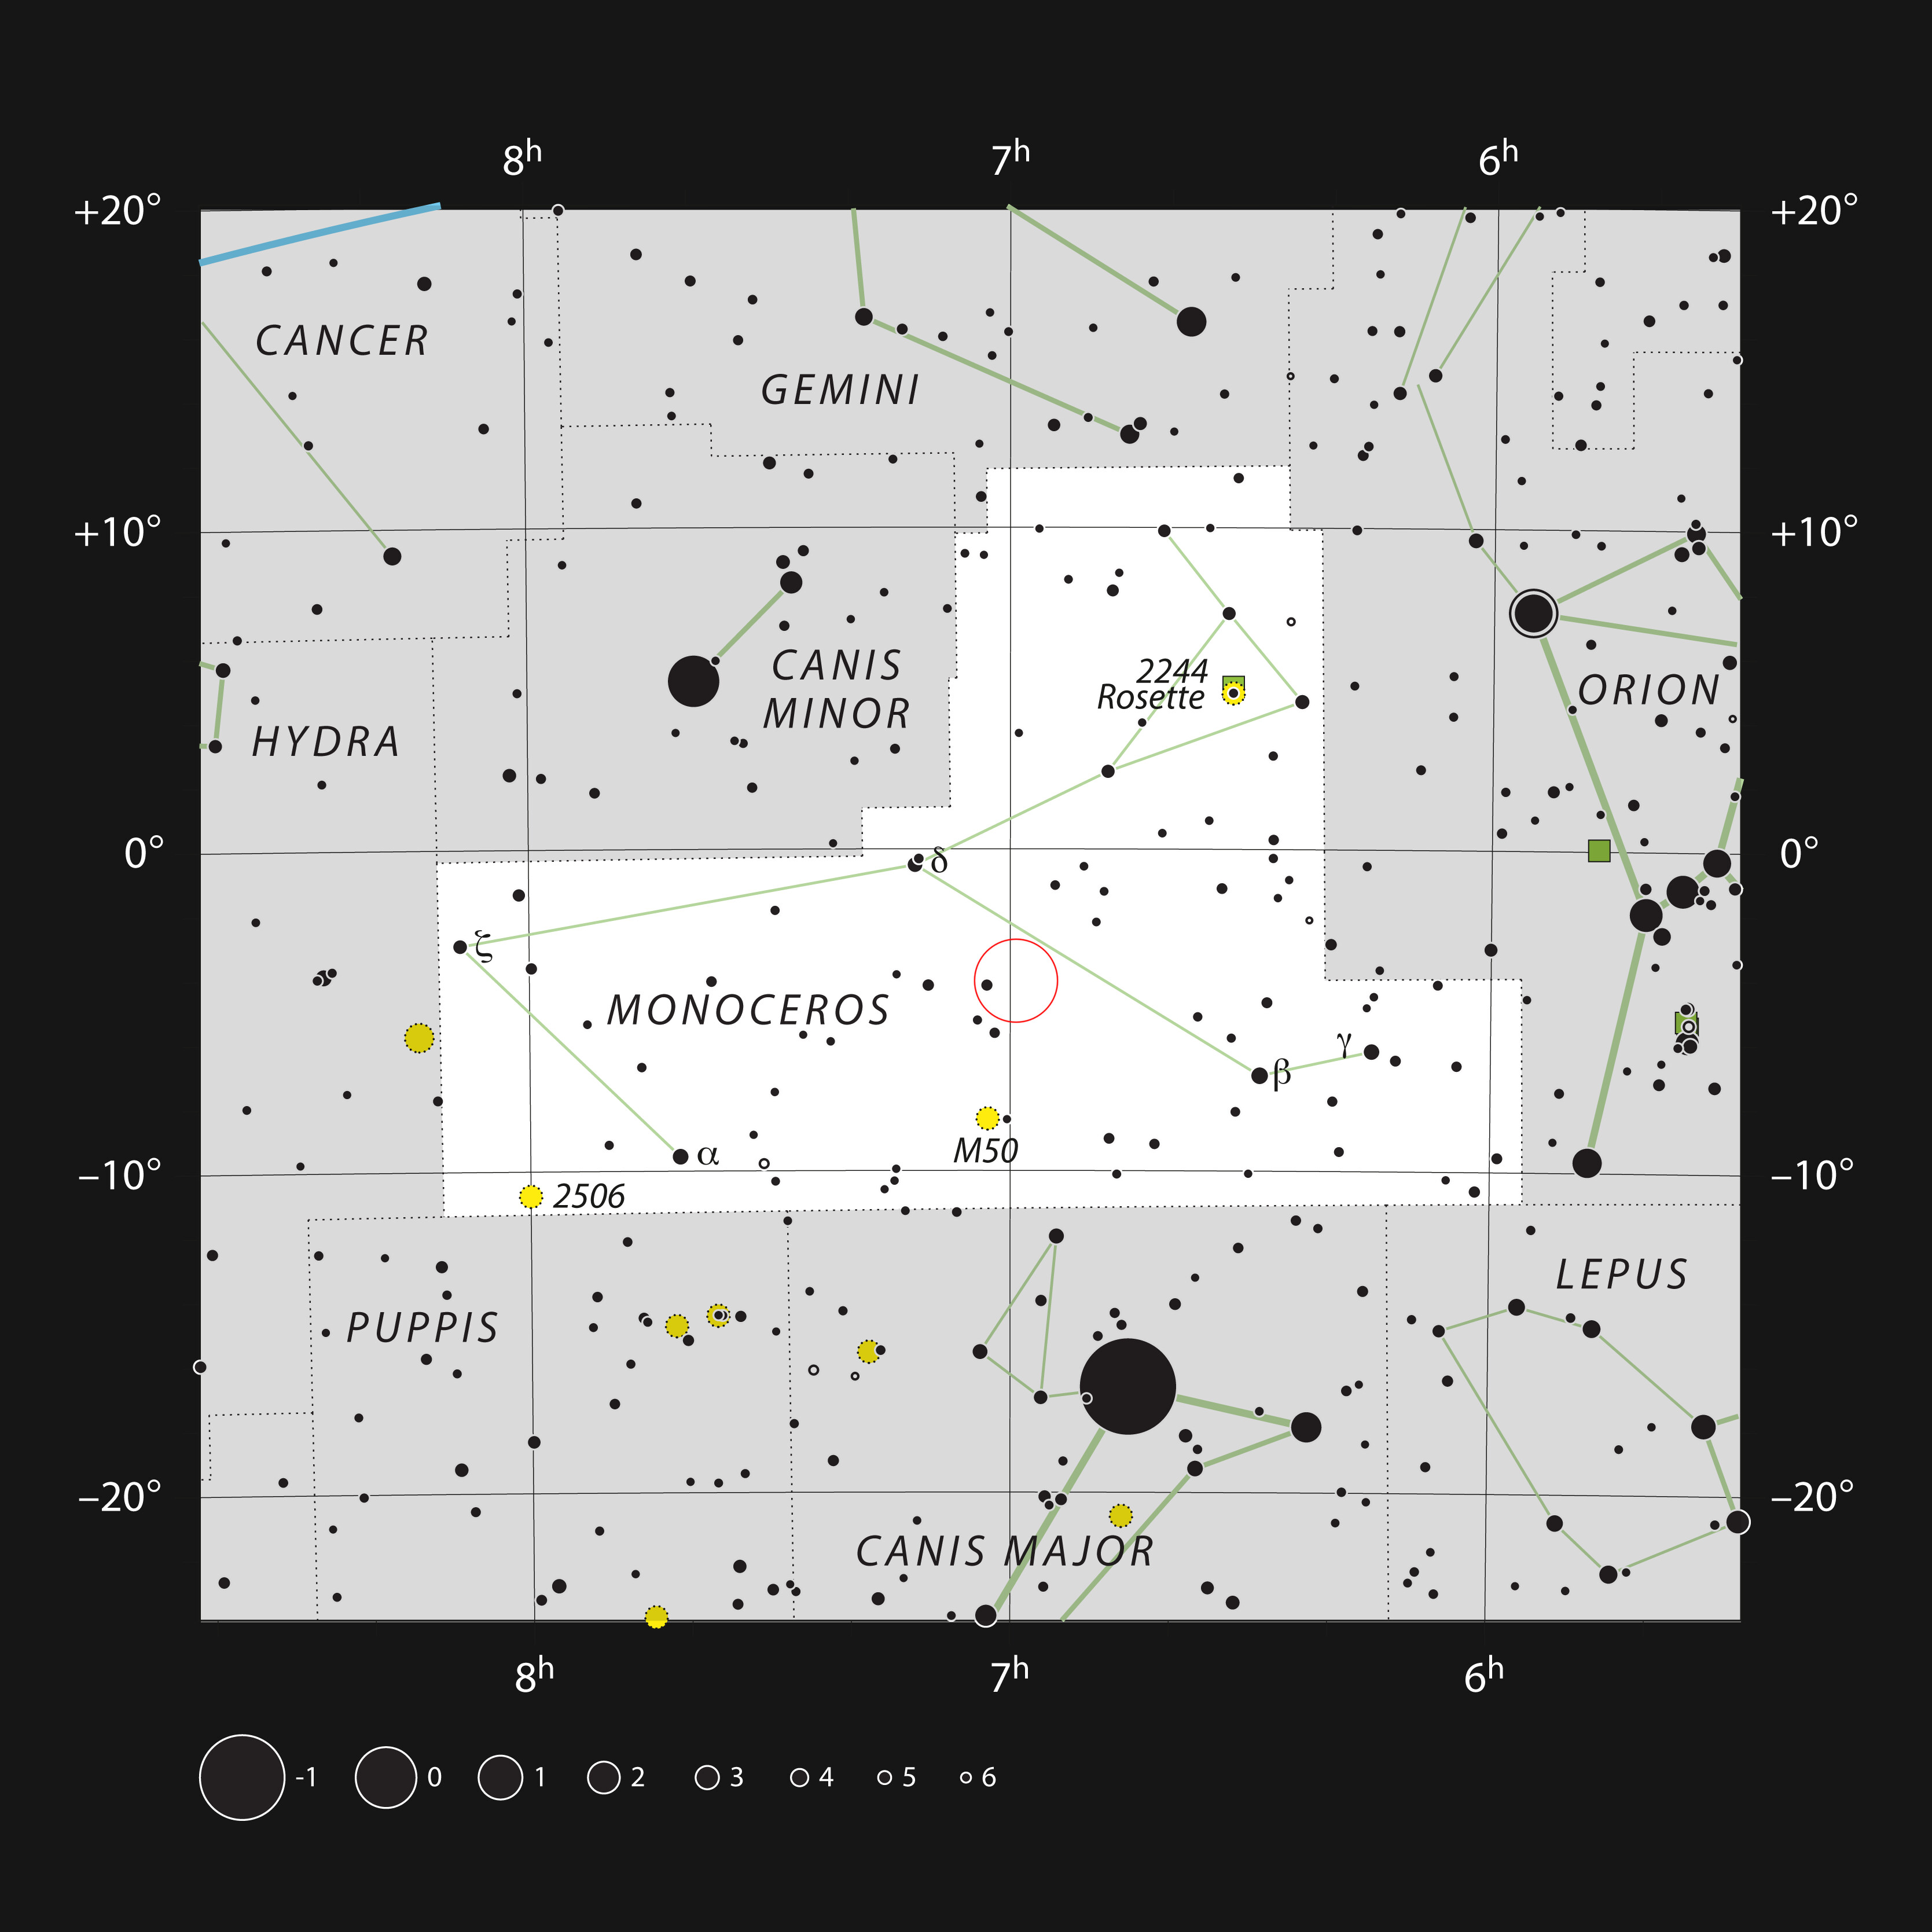

The star V960 Mon in the constellation Monoceros

This chart shows the position of the star V960 Mon in the constellation Monoceros (meaning one-horned). The map shows most of the stars visible to the unaided eye under good conditions.

Credit: ESO, IAU and Sky & Telescope